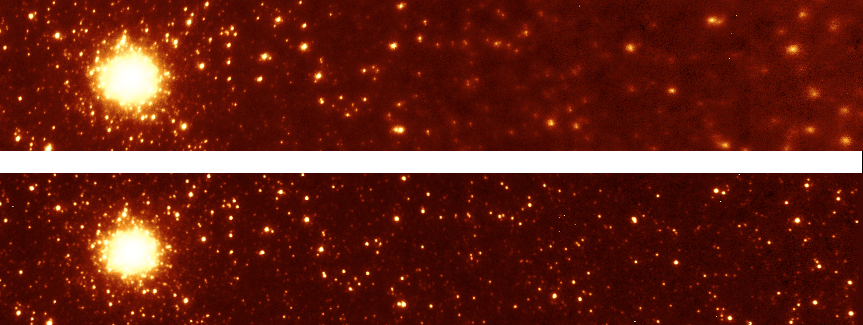

Mosaic images of the core of M33

H band mosaic images of the core of M33 with field lens out (top) and field lens in (bottom). These images obtained on August 18, 2005 under favorable turbulence conditions within a period of 30 minutes. Field of view is 38.0 x 6.5 arcseconds at f/32 using the core of M33 (approximate R magnitude of 14.5) as a guide source.

Credit: International Gemini Observatory/NOIRLab/NSF/AURA